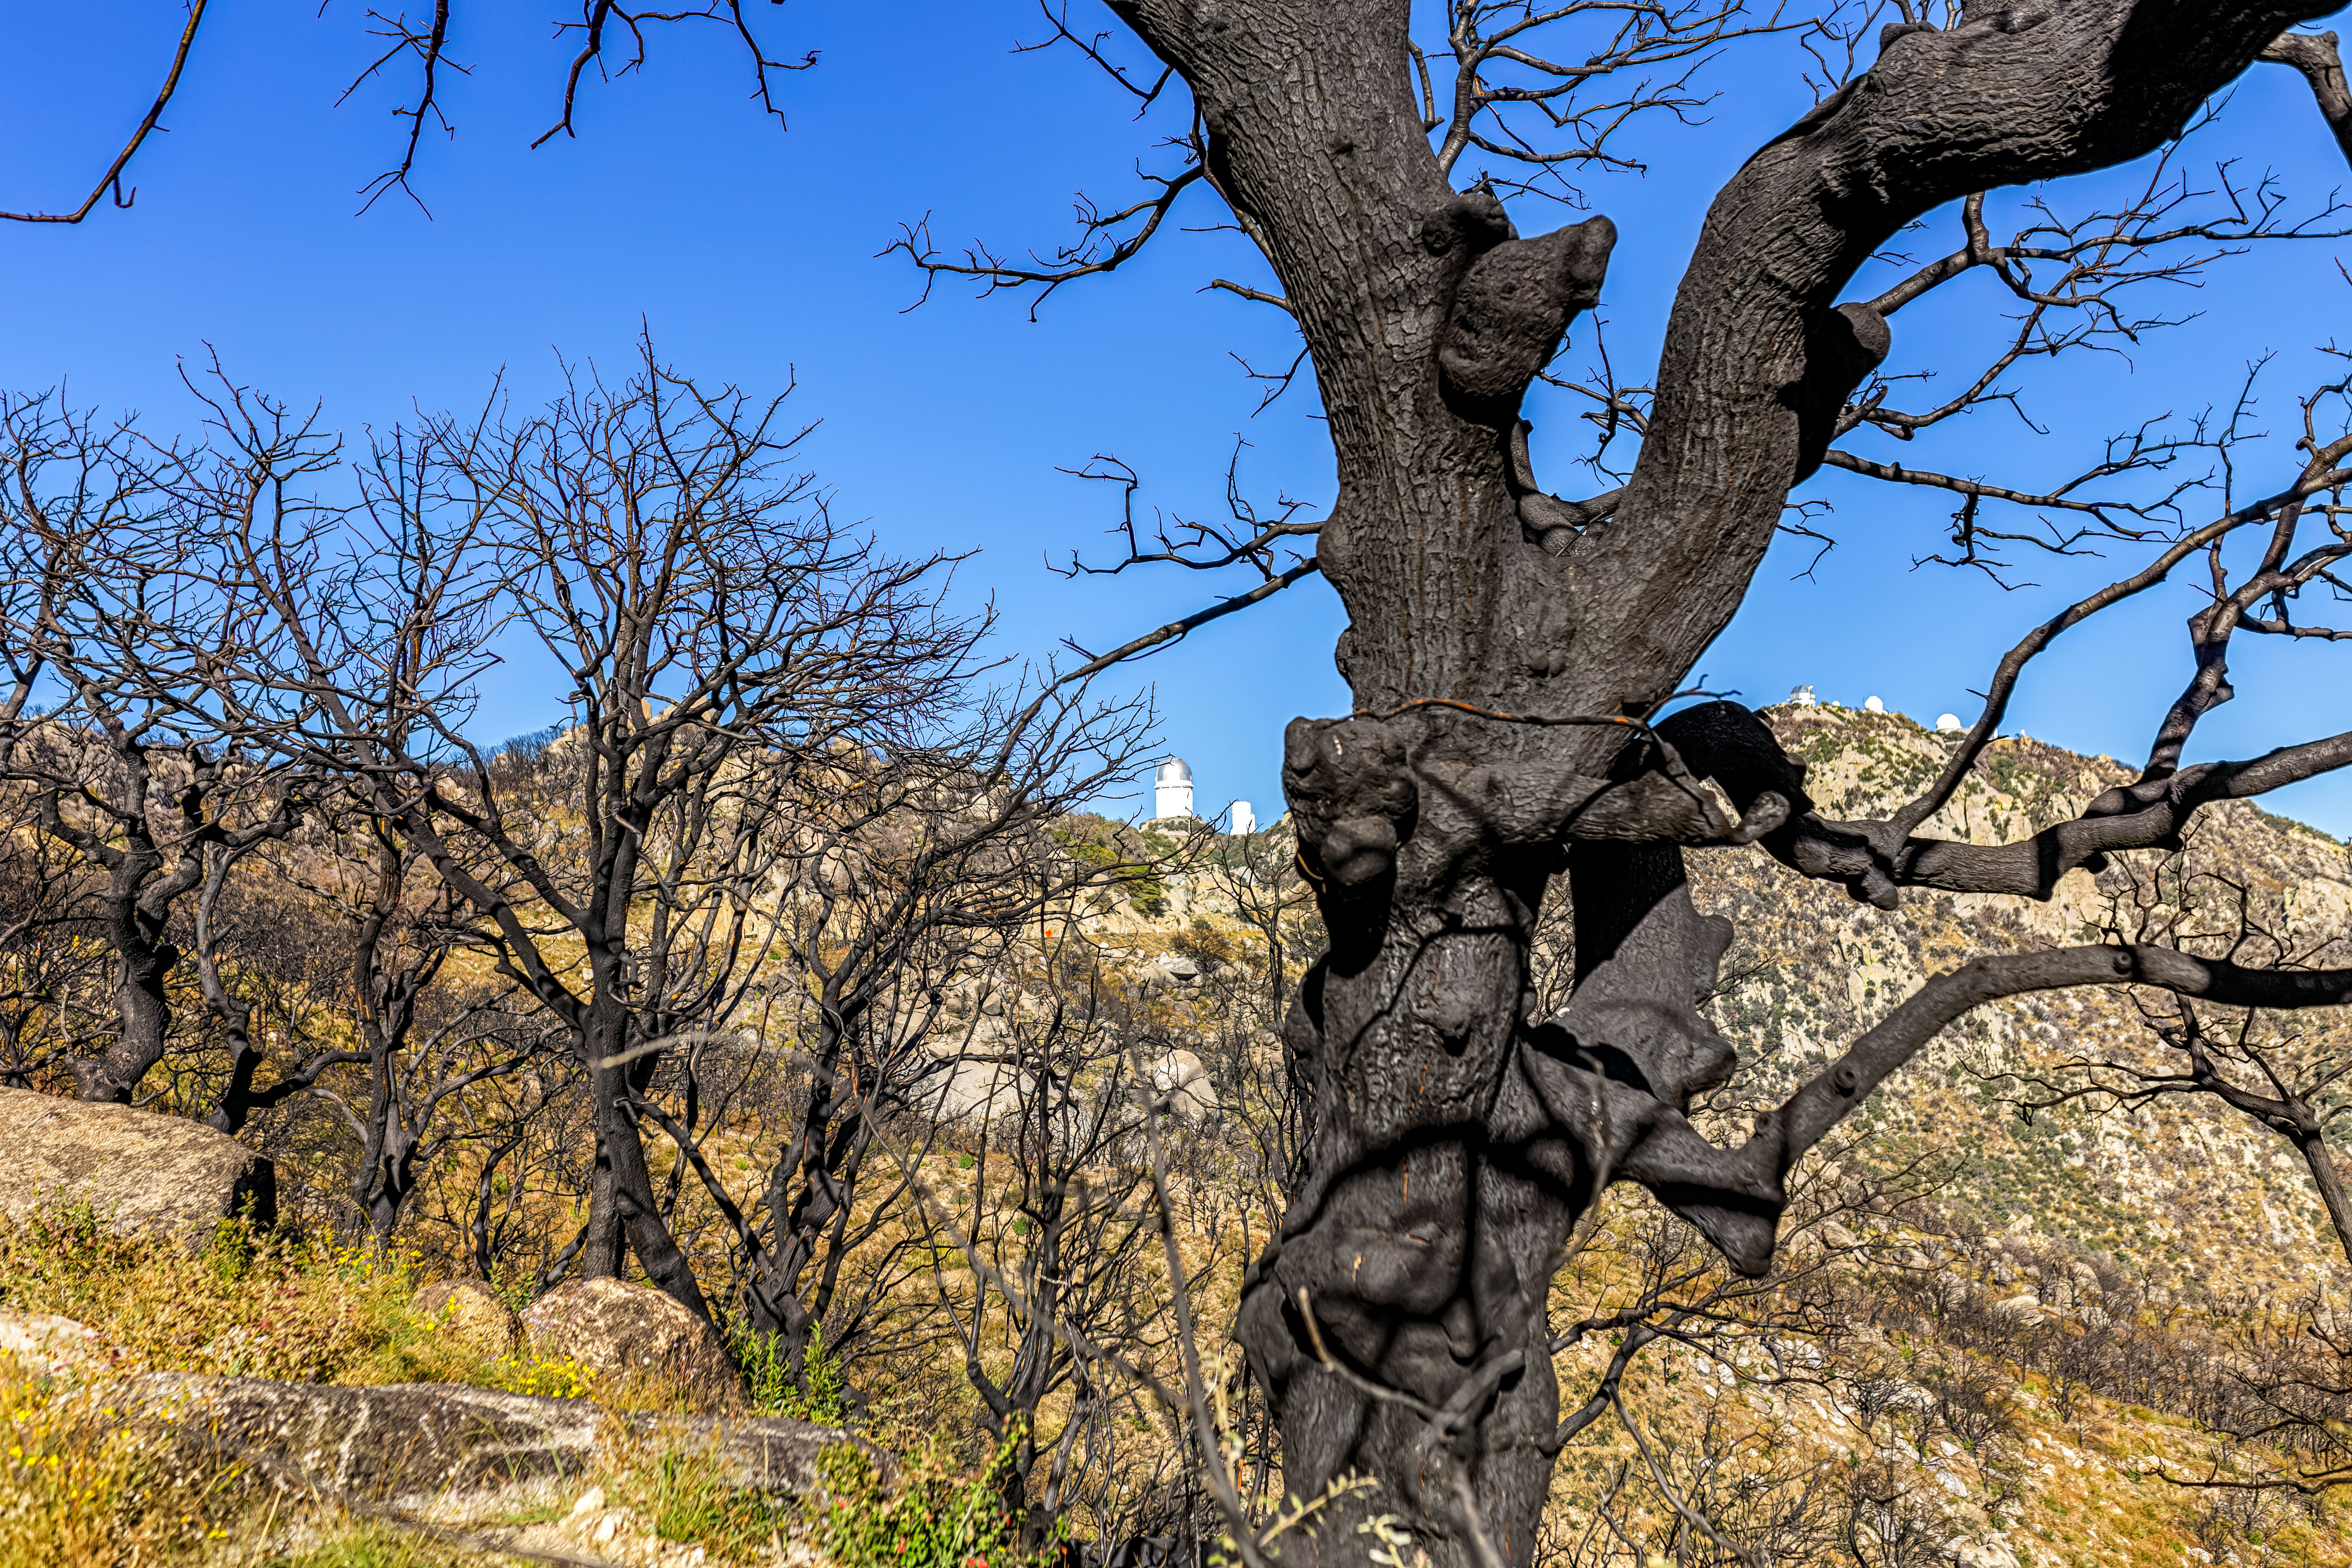

Contreras Fire Aftermath

The aftermath of the Contreras Fire that swept through Kitt Peak National Observatory in June 2022.

Credit: KPNO/NOIRLab/NSF/AURA/P. Horálek